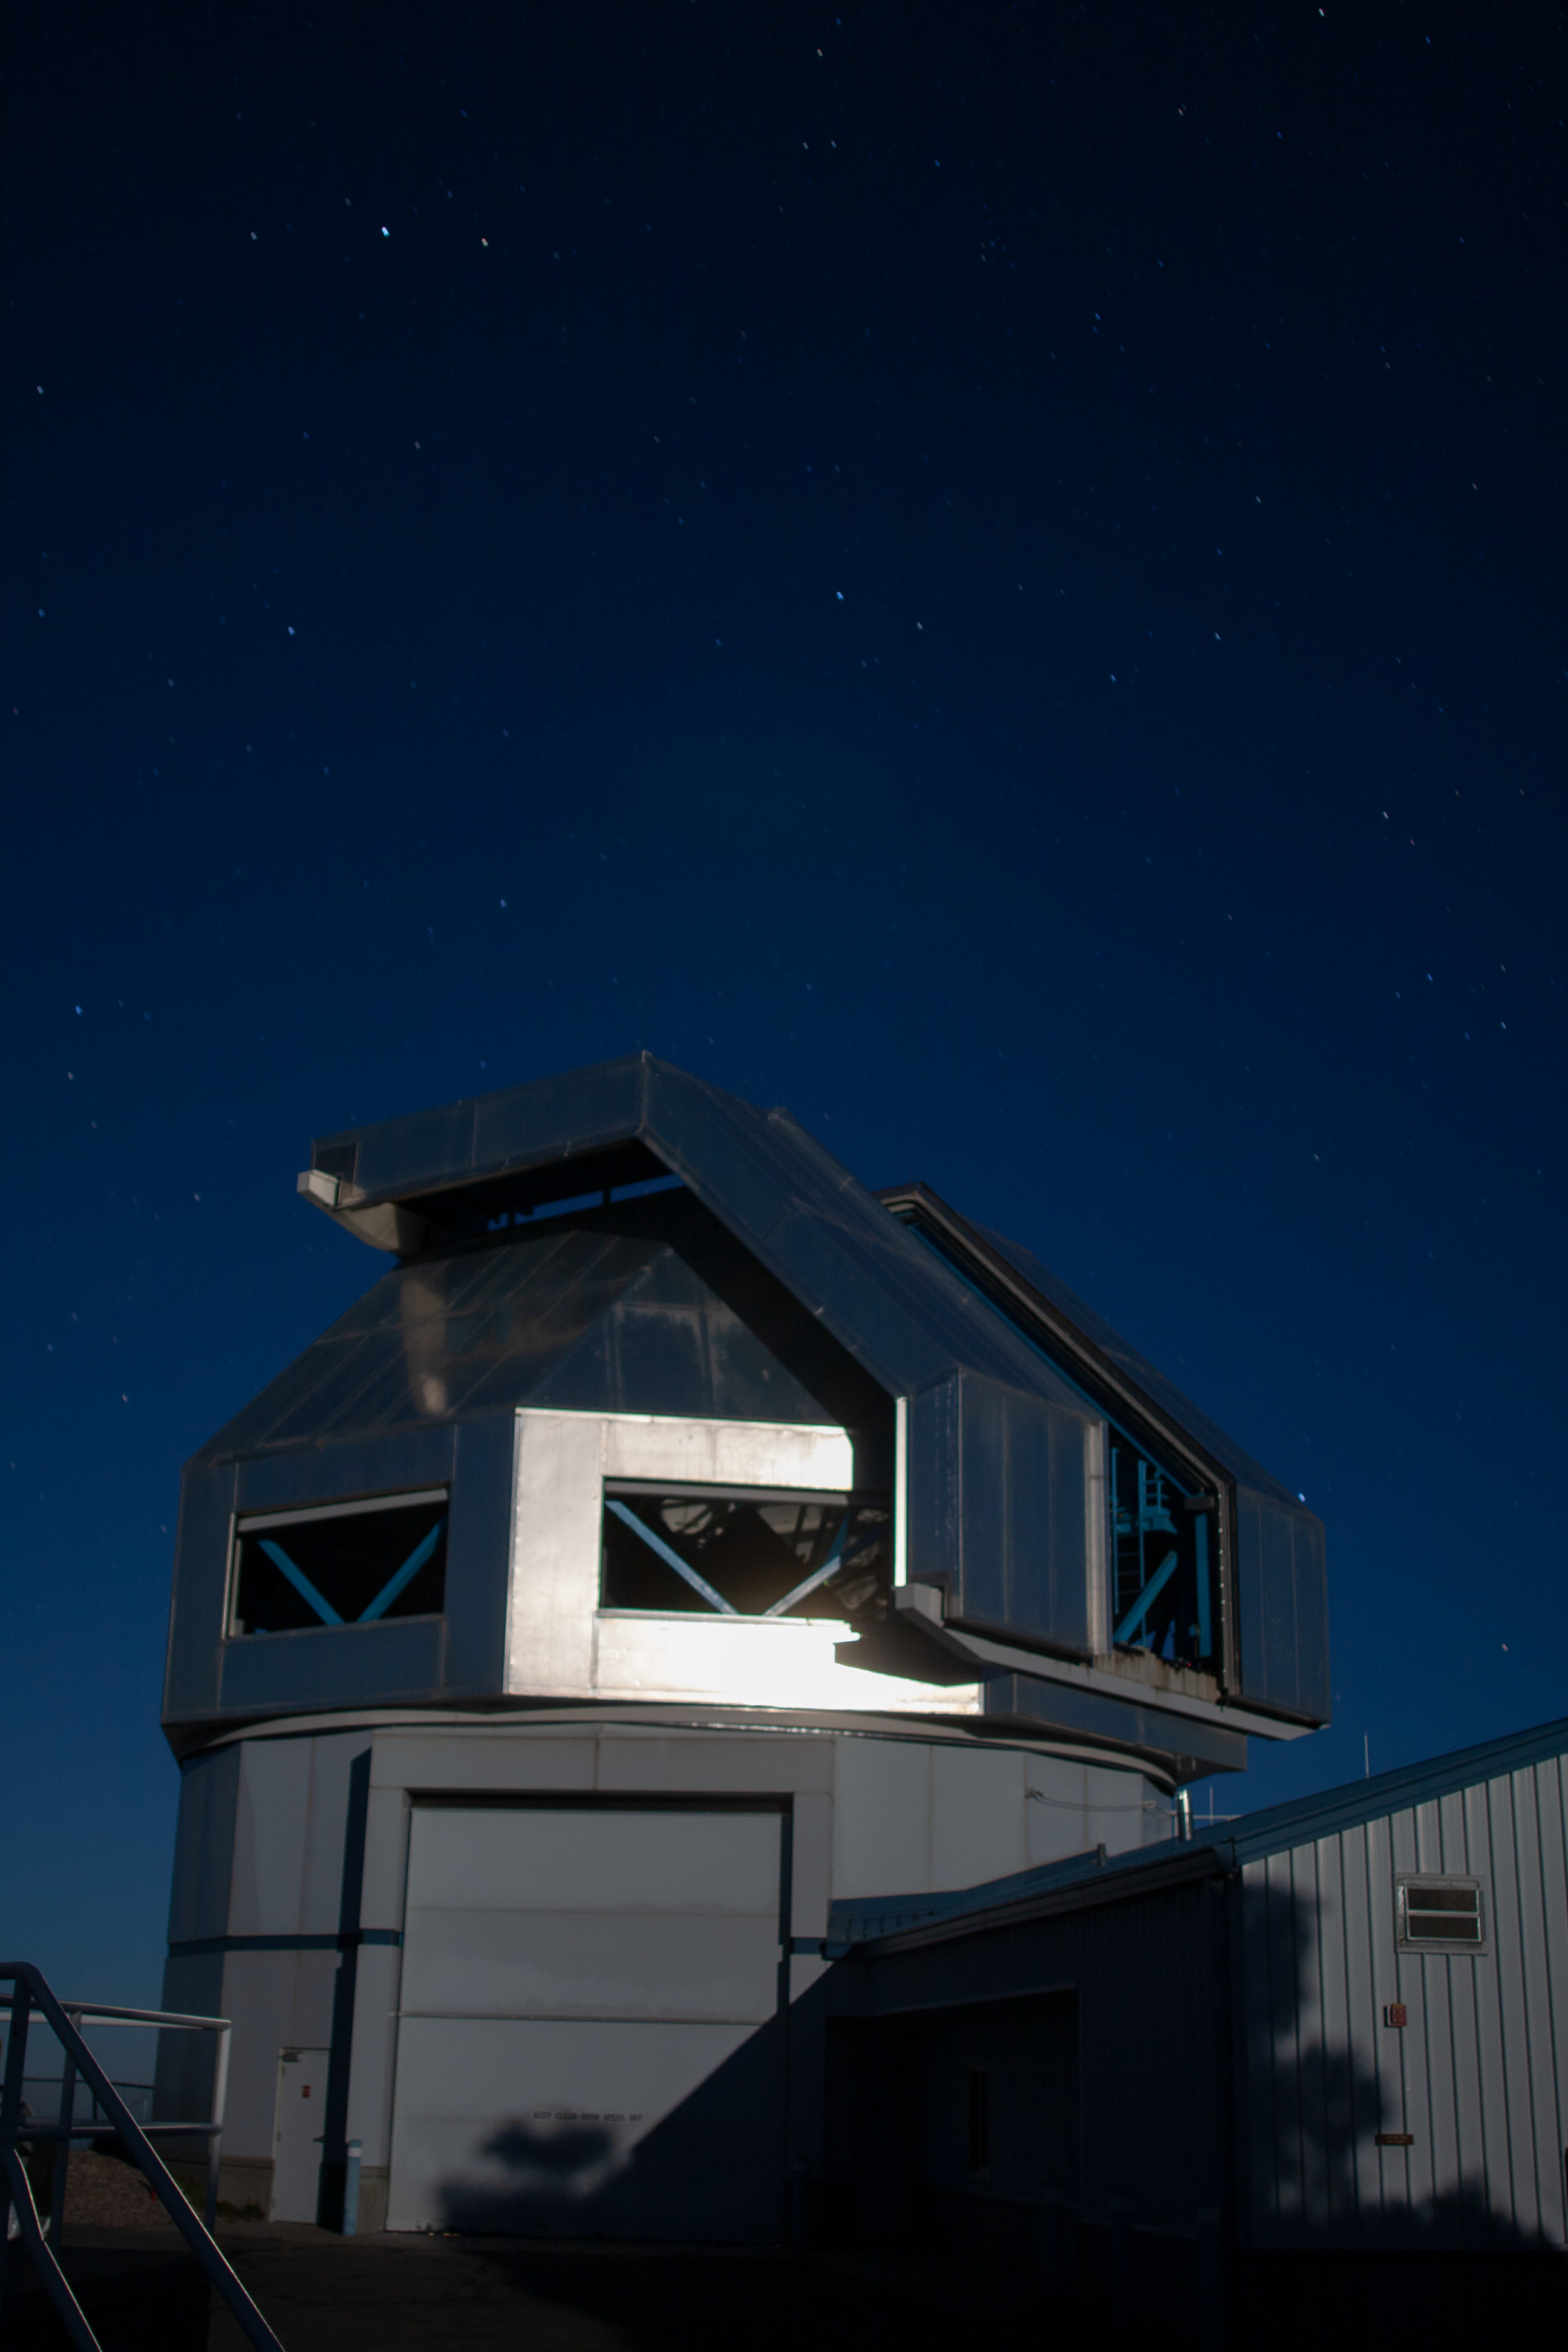

Night sky over the WIYN 3.5-meter Telescope

Night sky over the WIYN 3.5-meter Telescope at Kitt Peak National Observatory, AZ.

Credit: KPNO/NOIRLab/NSF/AURA/P. Marenfeld